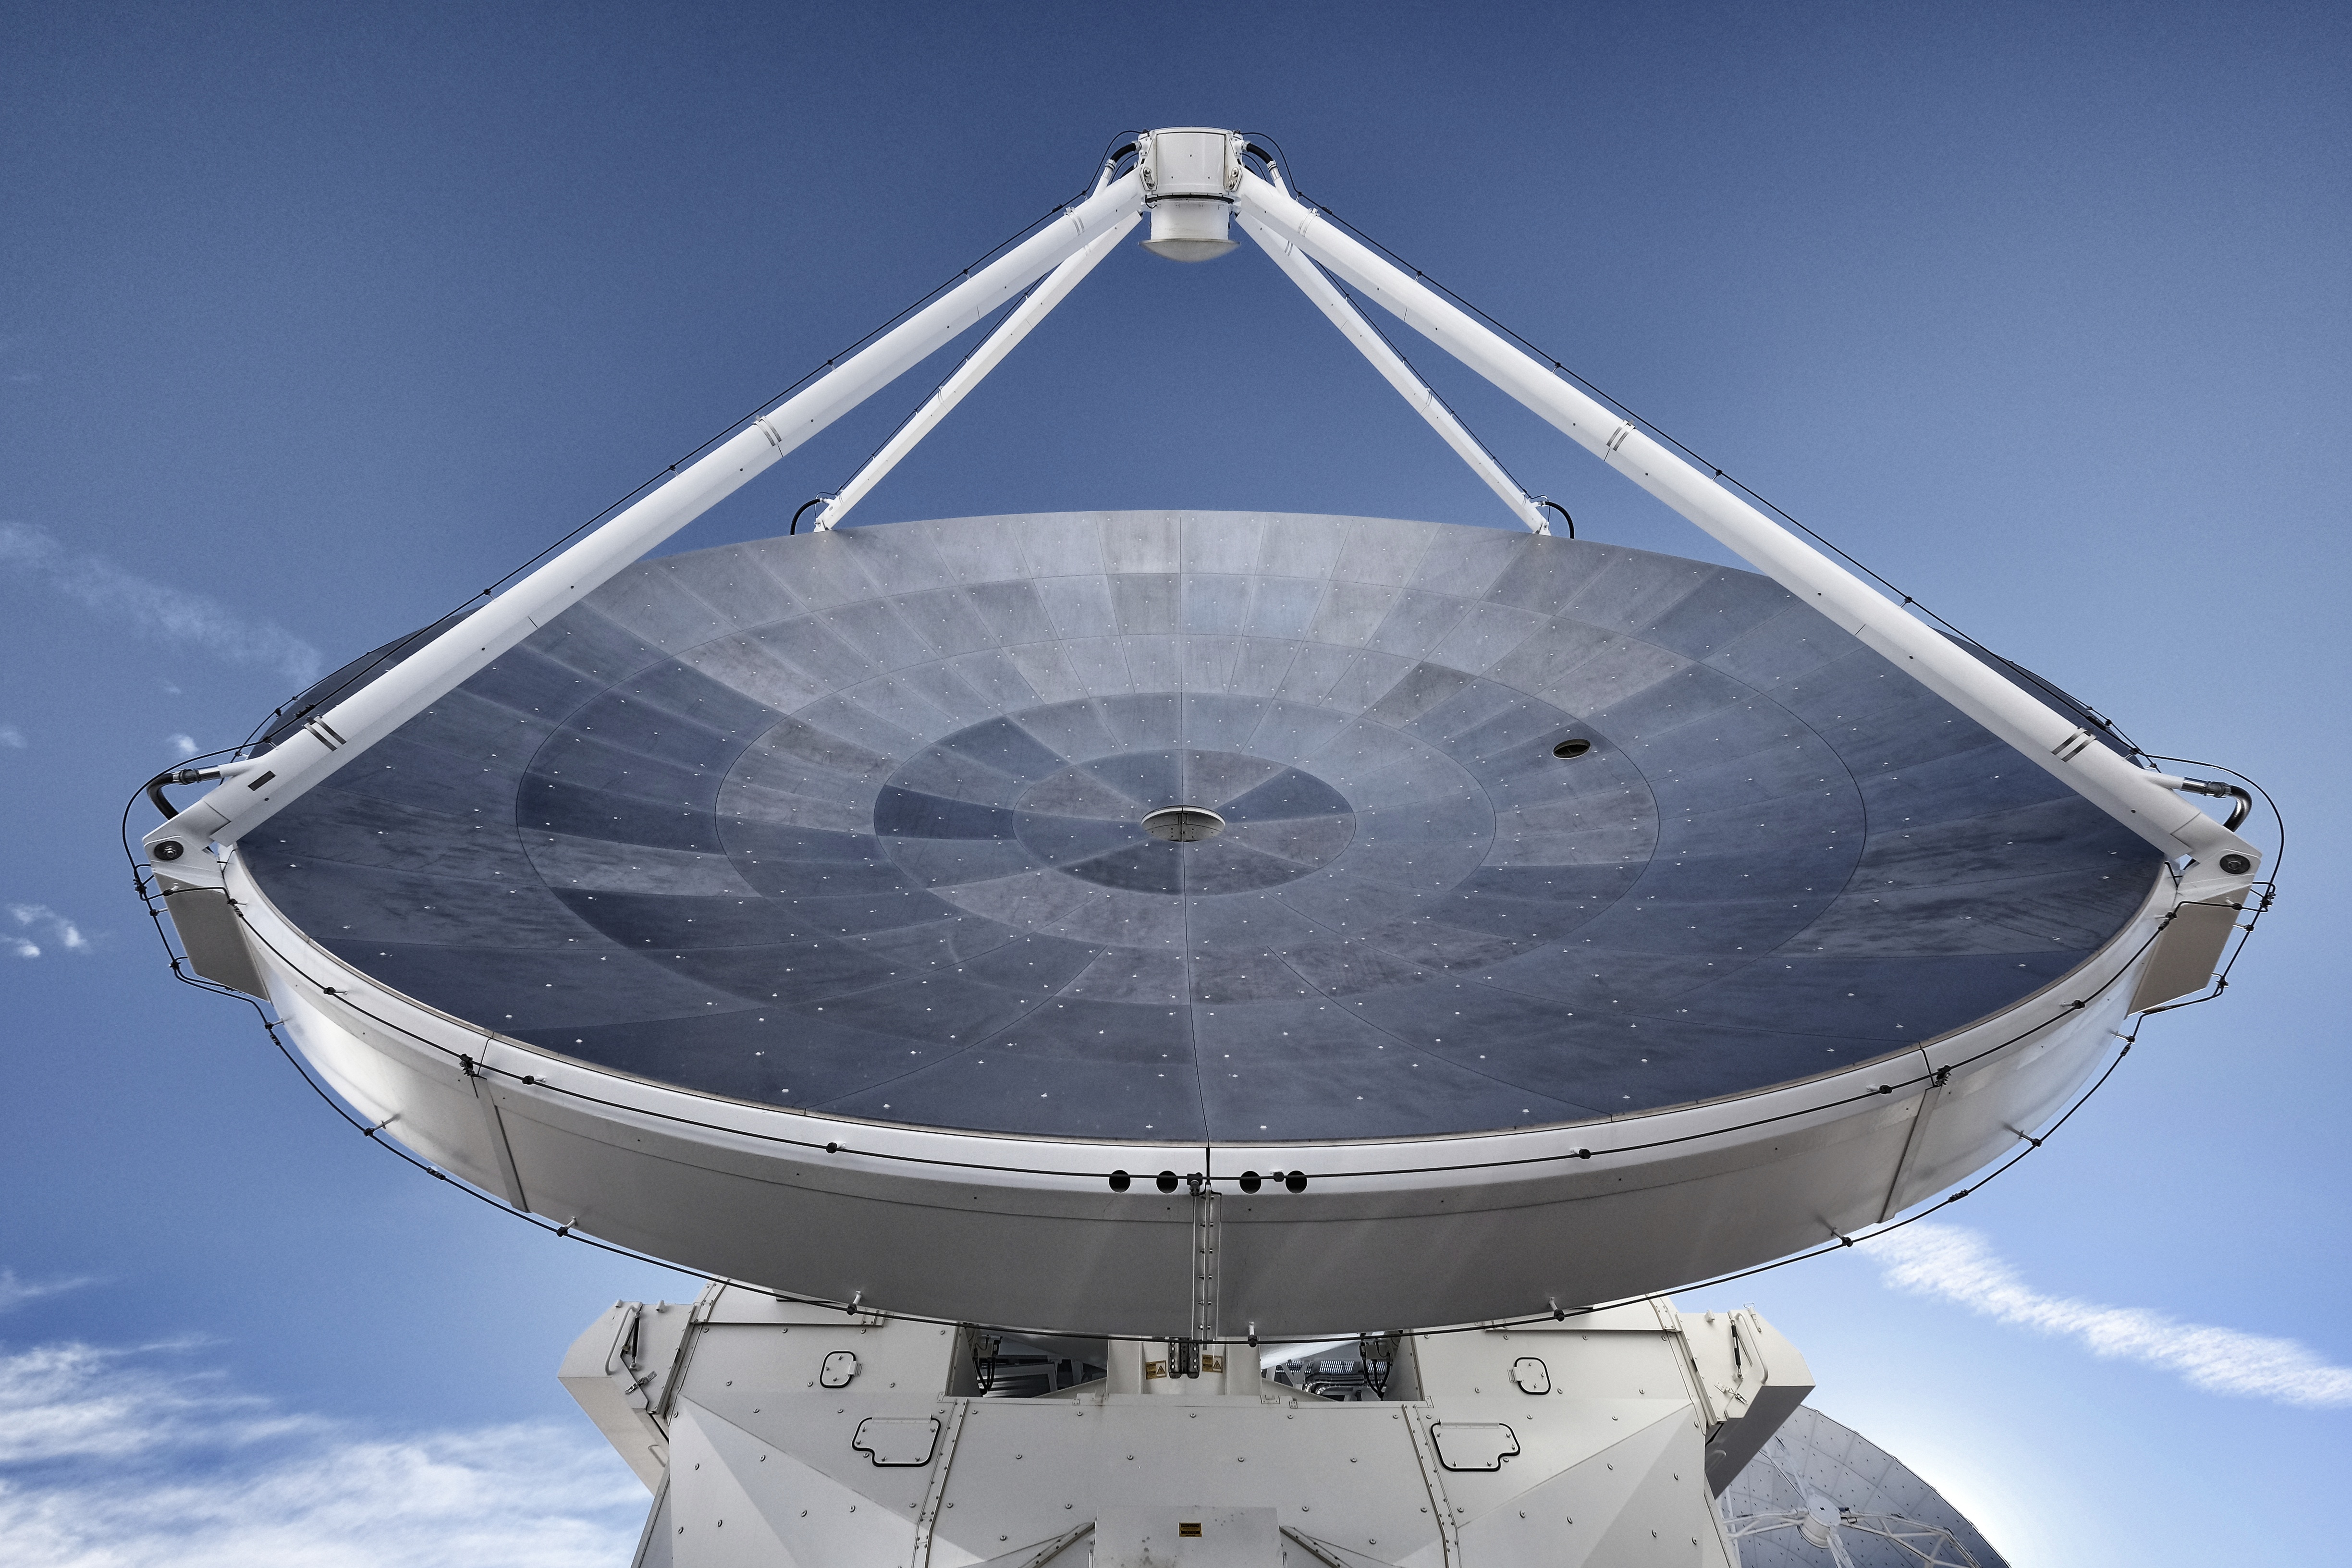

European 12 meter dish.

European 12 meter dish.

Credit: Ralph Bennett – ALMA (ESO/NAOJ/NRAO)